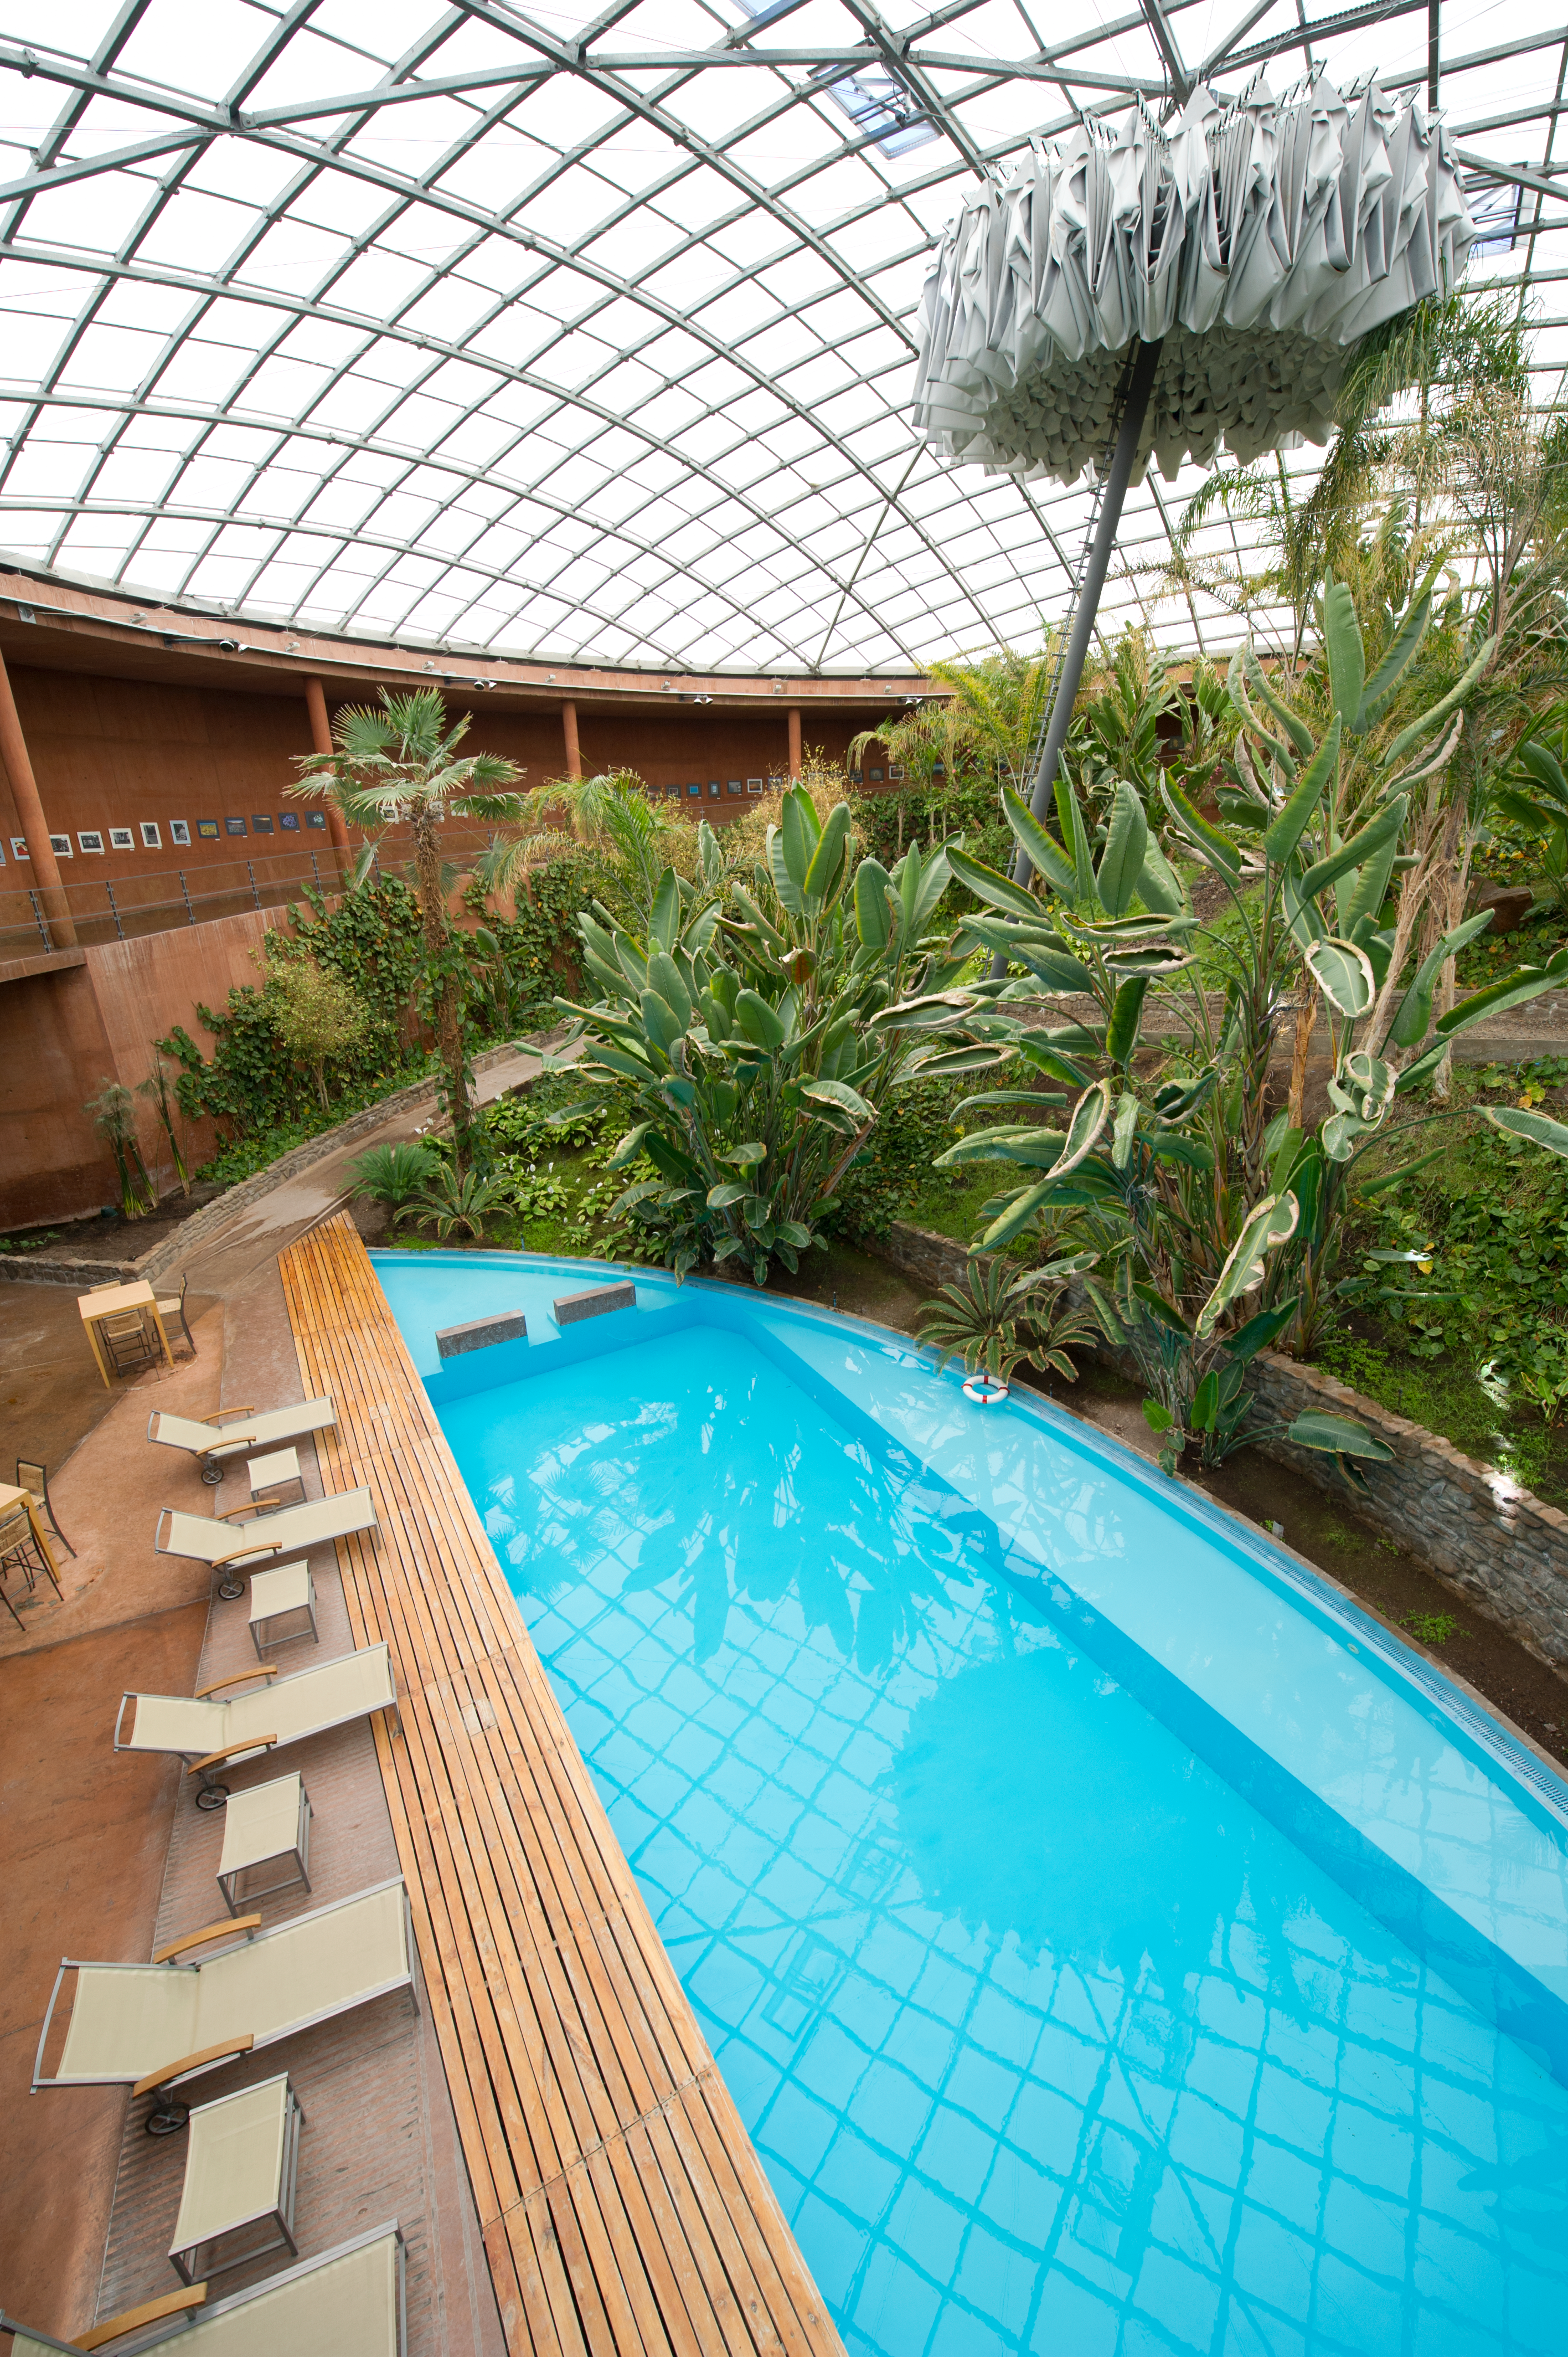

Residencia garden

This award-winning construction was designed by German architects Auer+Weber as a subterranean L-shape, with a 35-metre dome covering an indoor garden; the use of natural materials and colours allows for a smooth integration with the Atacama’s landscape.

Credit: ESO/C. Malin